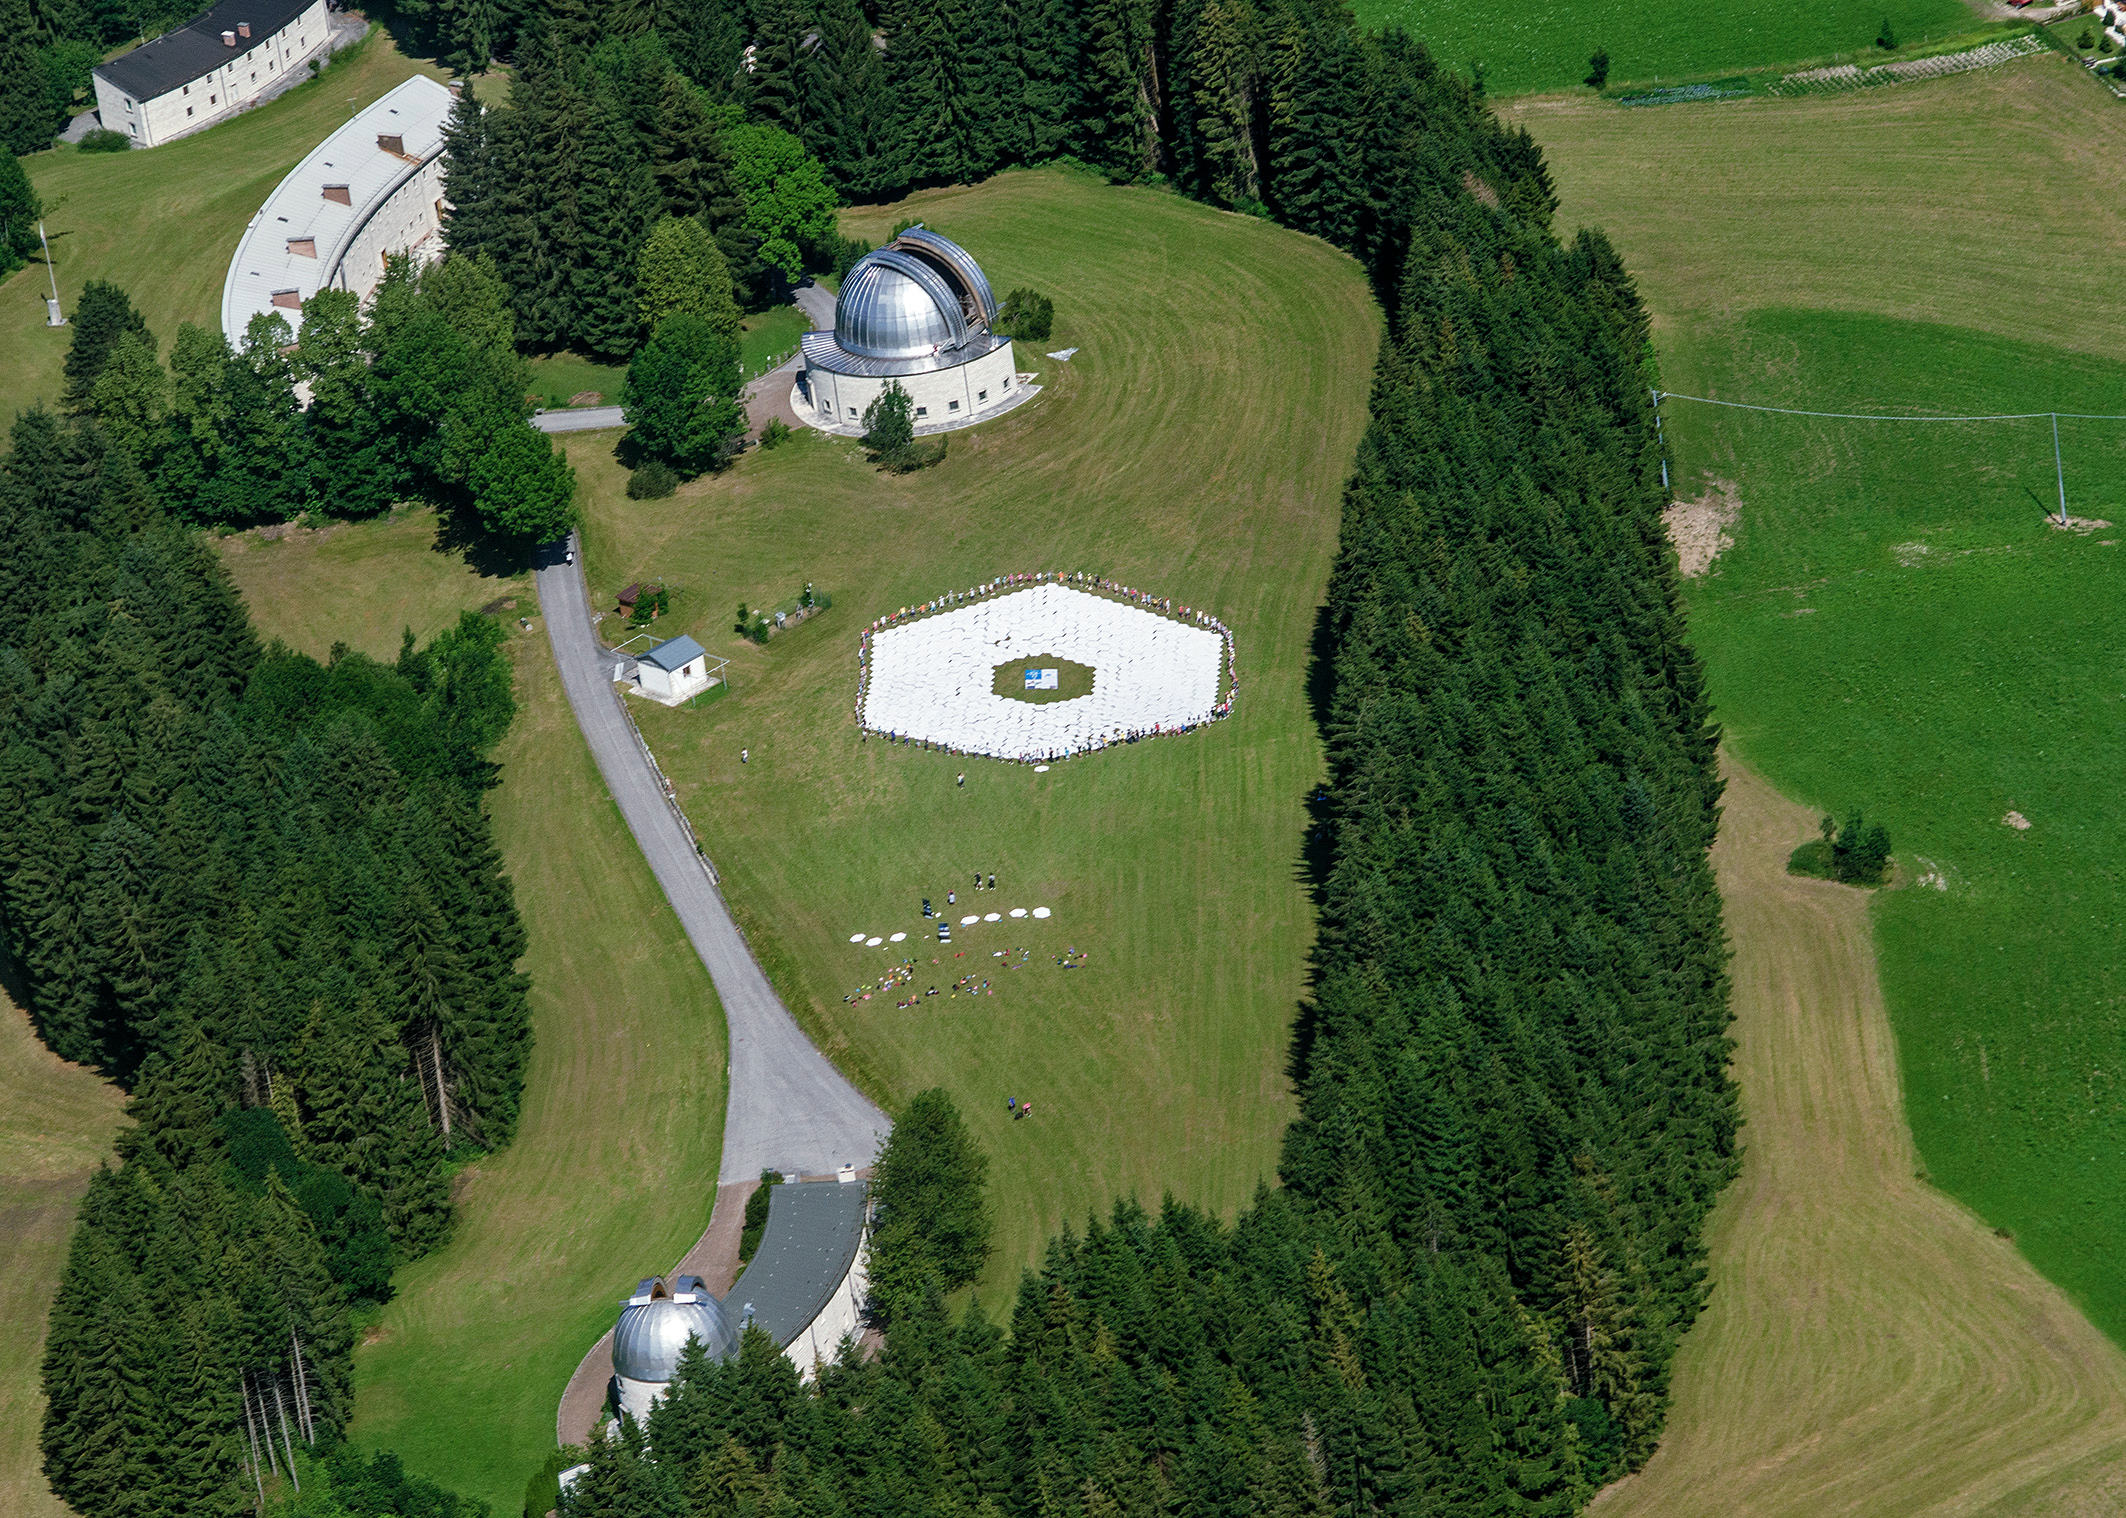

Scale model of the ELT

This wonderful arial image shows Asiago Astrophysical Observatory, part of the University of Padua near Asiago, Italy. Clearly visible is the final result of a game to produce a 1:1 scale model of the 39 metre primary mirror of the Extremely Large Telescope. Around the edge of the model mirror can be seen the ring of children involved in building the structure.

The game was originally played during the 2011 Open House Day at the ESO headquarters in Garching, Germany and uses 800 hexagonal pieces of card — each 1.4 metres in diameter — to represent each of the mirrors that together make up the huge primary mirror.

Credit: Rosella Spiga/ESO